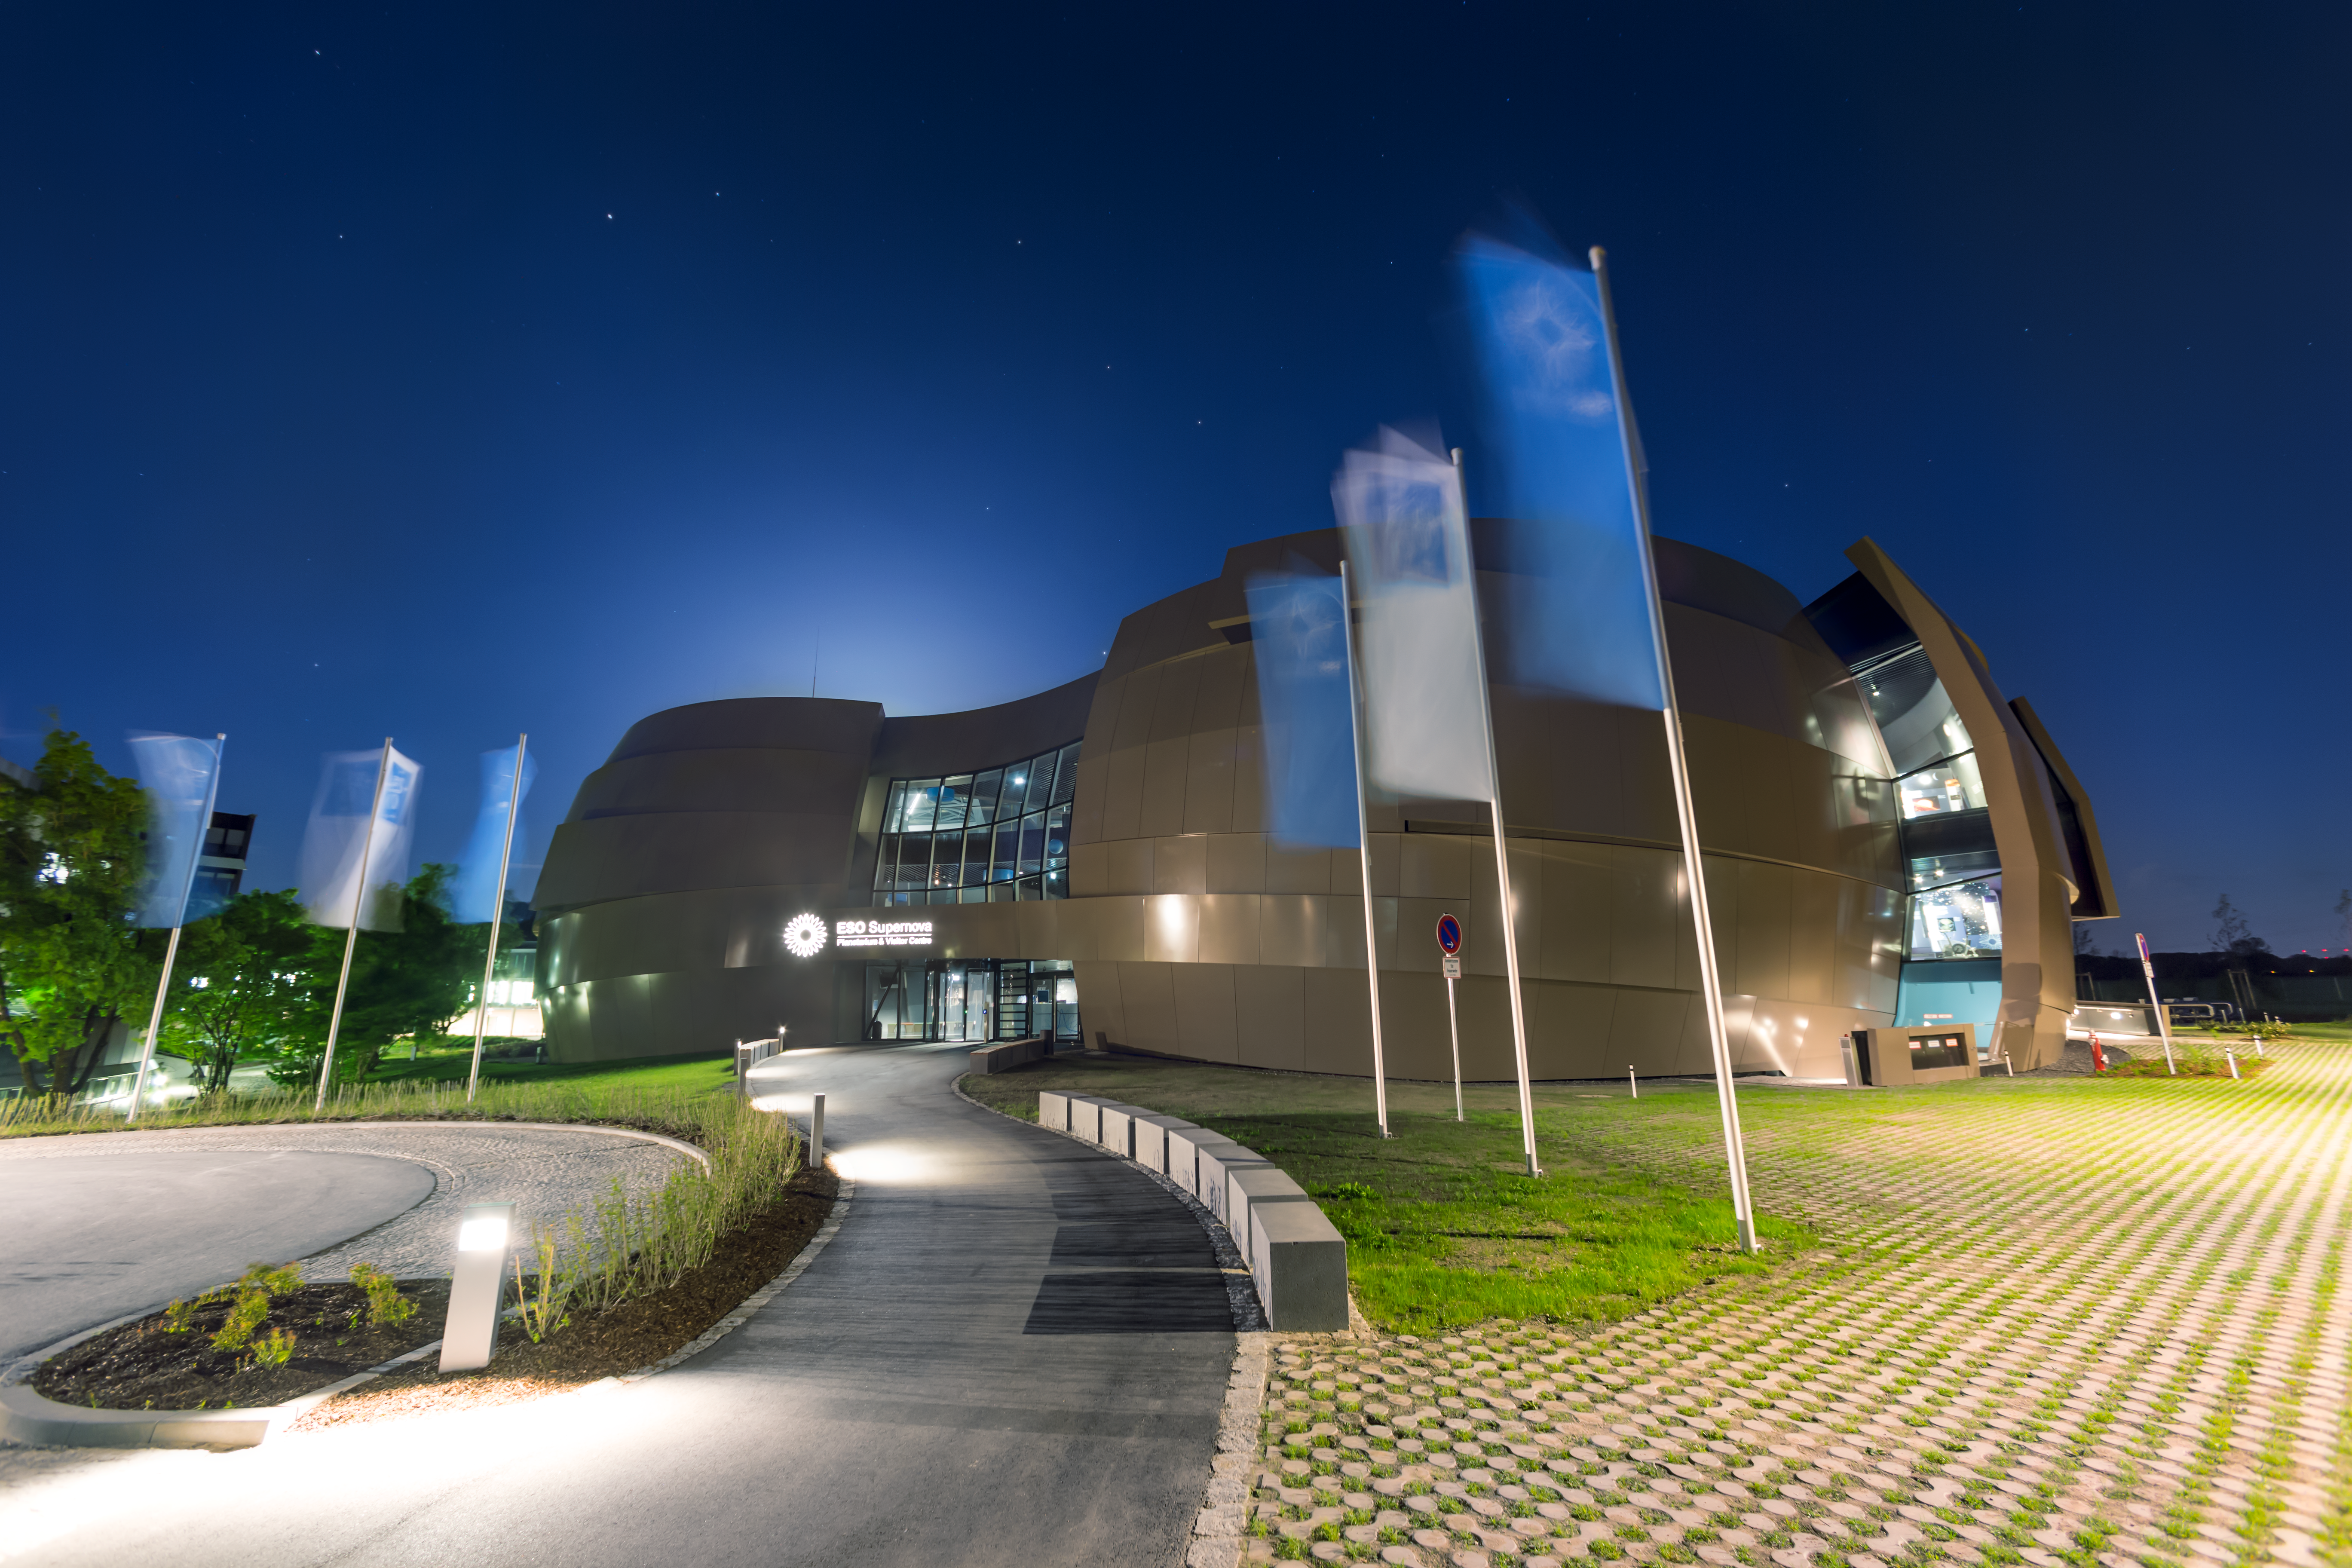

Have a super night

The the ESO Supernova Planetarium & Visitor Centre is located at ESO Headquarters in Garching, Germany and is a magnificent showcase of astronomy. It provides visitors with an immersive experience of astronomy in general, along with ESO-specific scientific results, projects, and technological breakthroughs. This spectacular evening picture of the centre even includes a few stars making appearances in the night sky.

Credit: ESO/P. Horálek